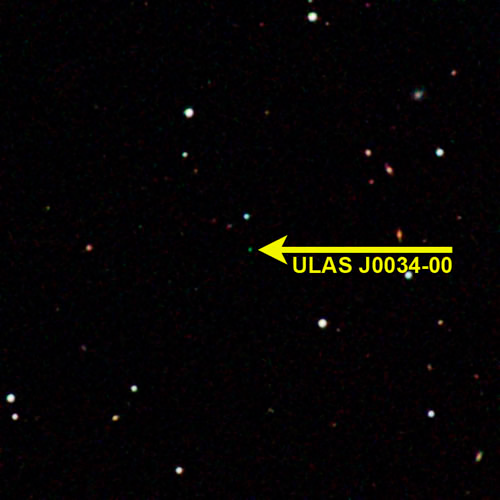

Discovery Narrows the Gap Between Planets and Brown Dwarfs

UKIDSS image of the coolest known brown dwarf (arrow) showing more distant stars around it. The image was made by combining three infrared images.

Credit: NOIRLab/NSF/AURA